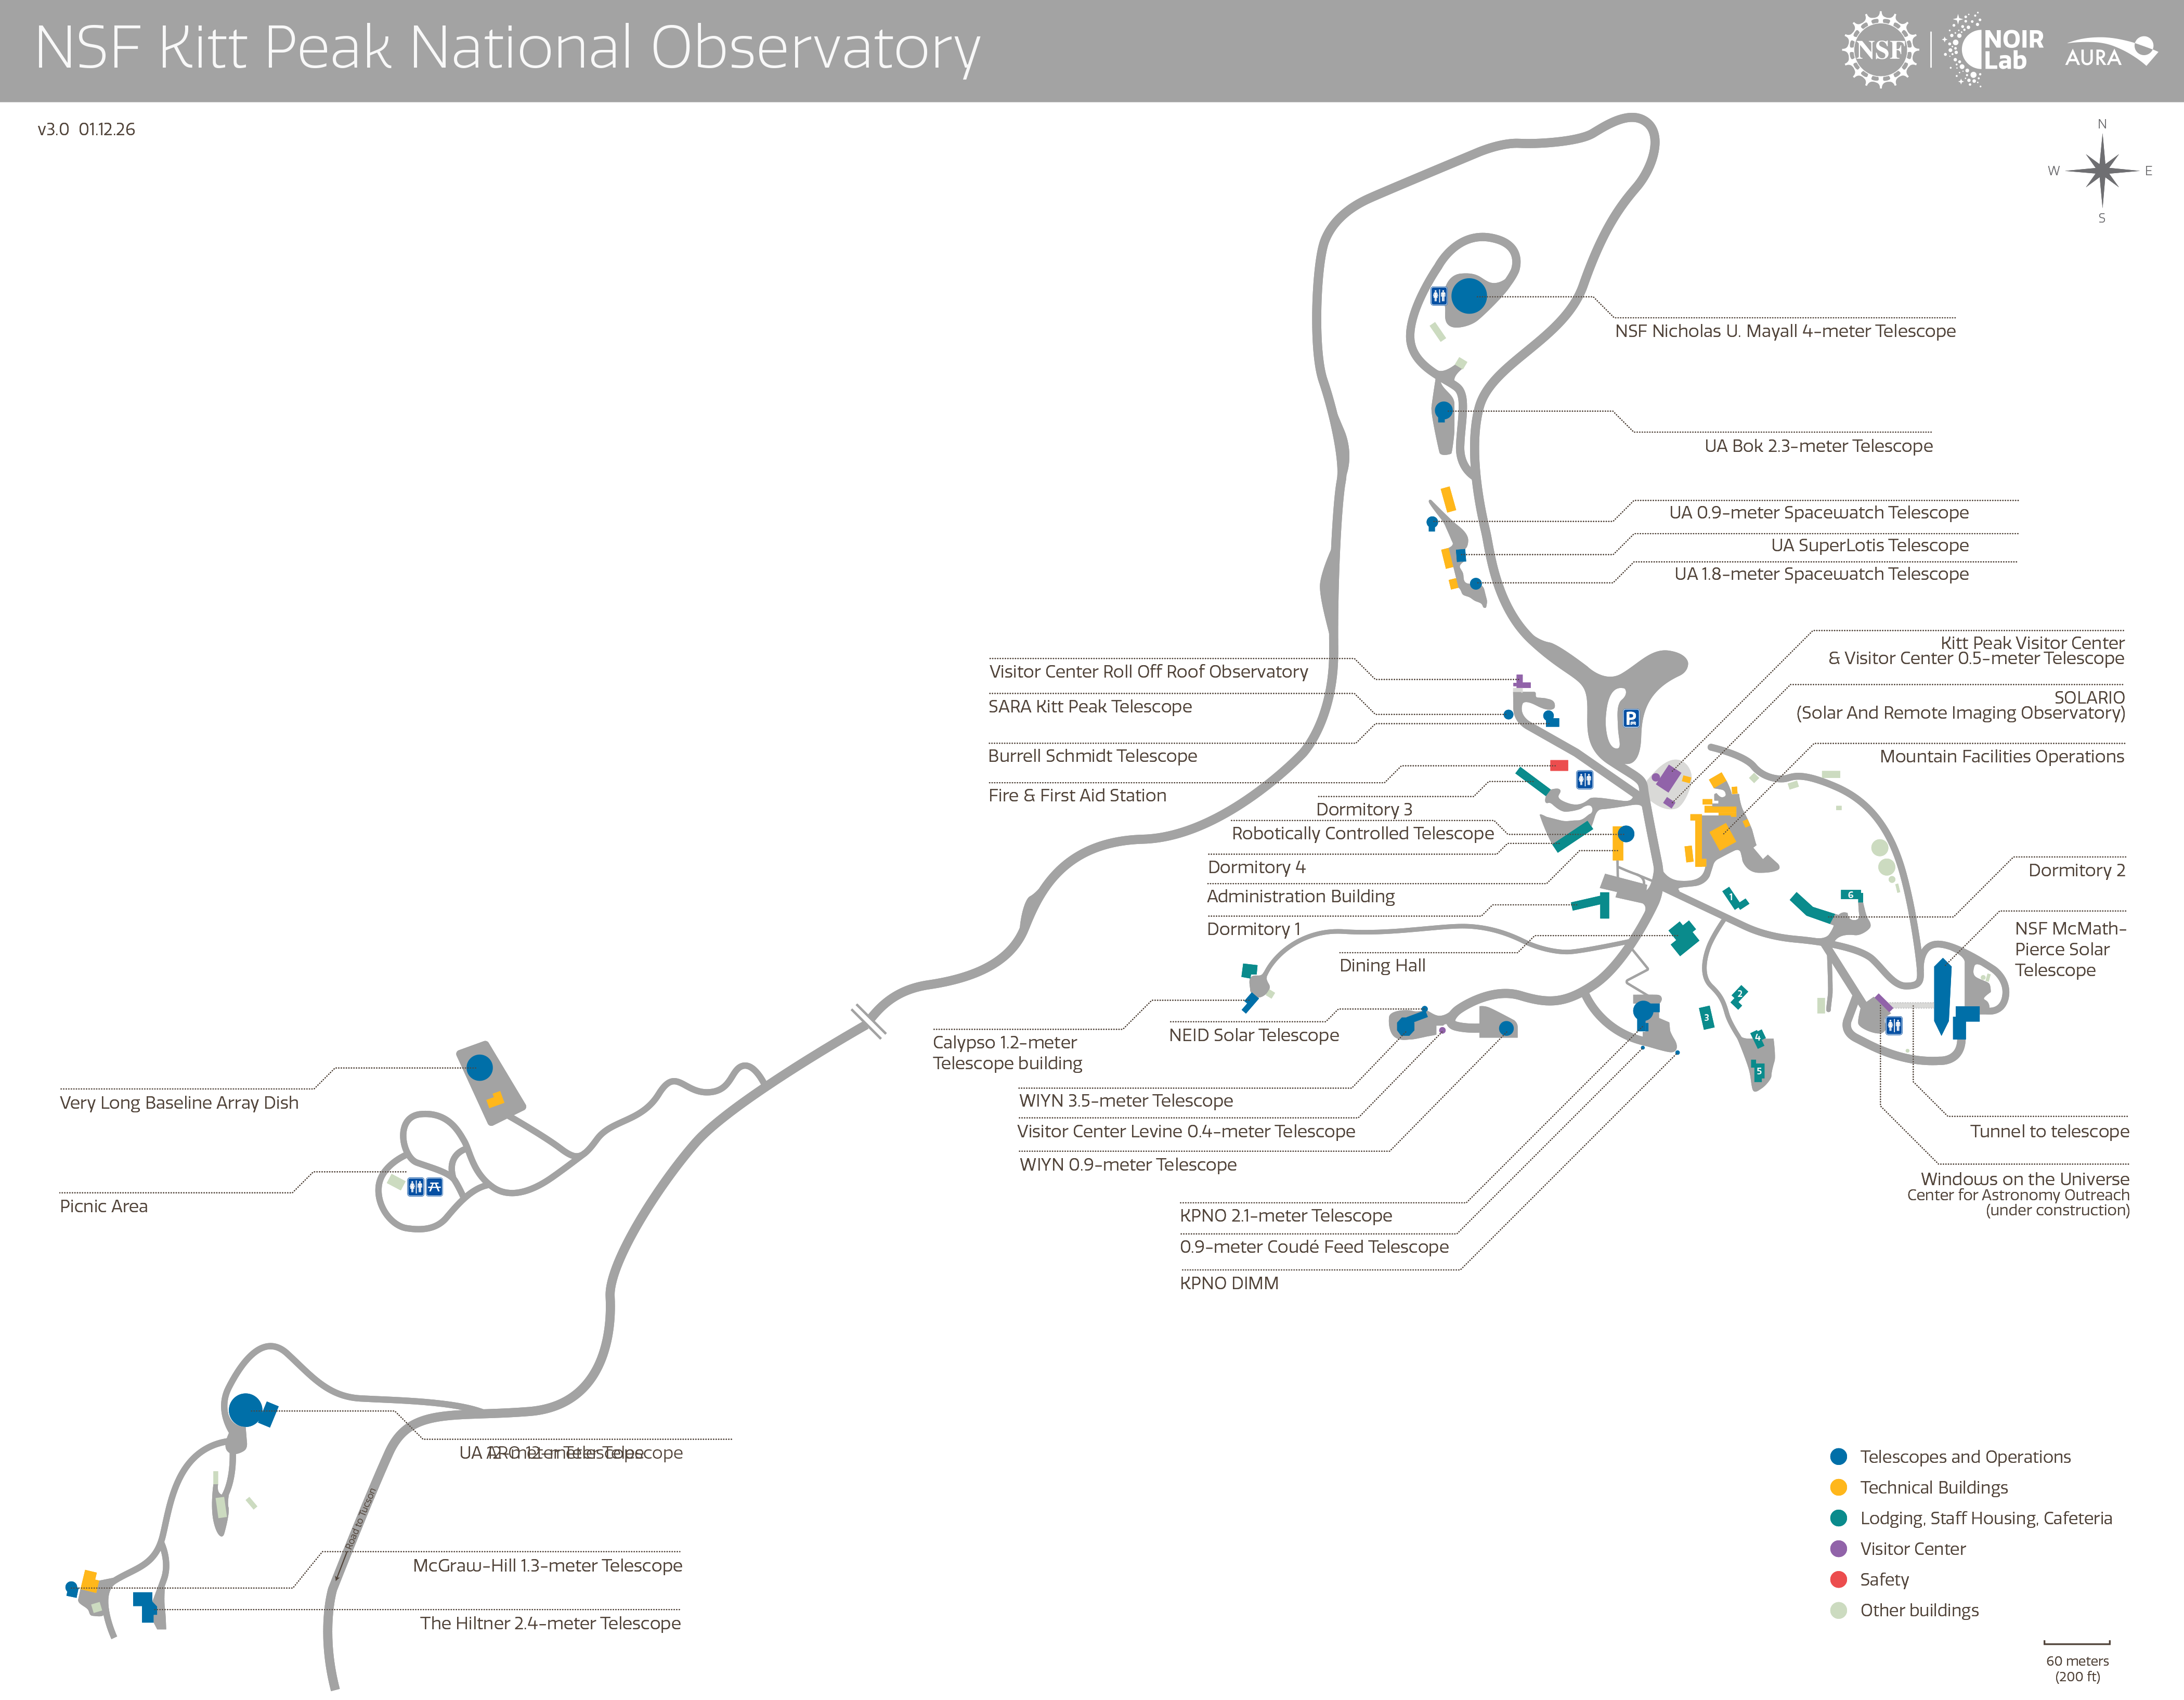

Kitt Peak

Credit: NOIRLab